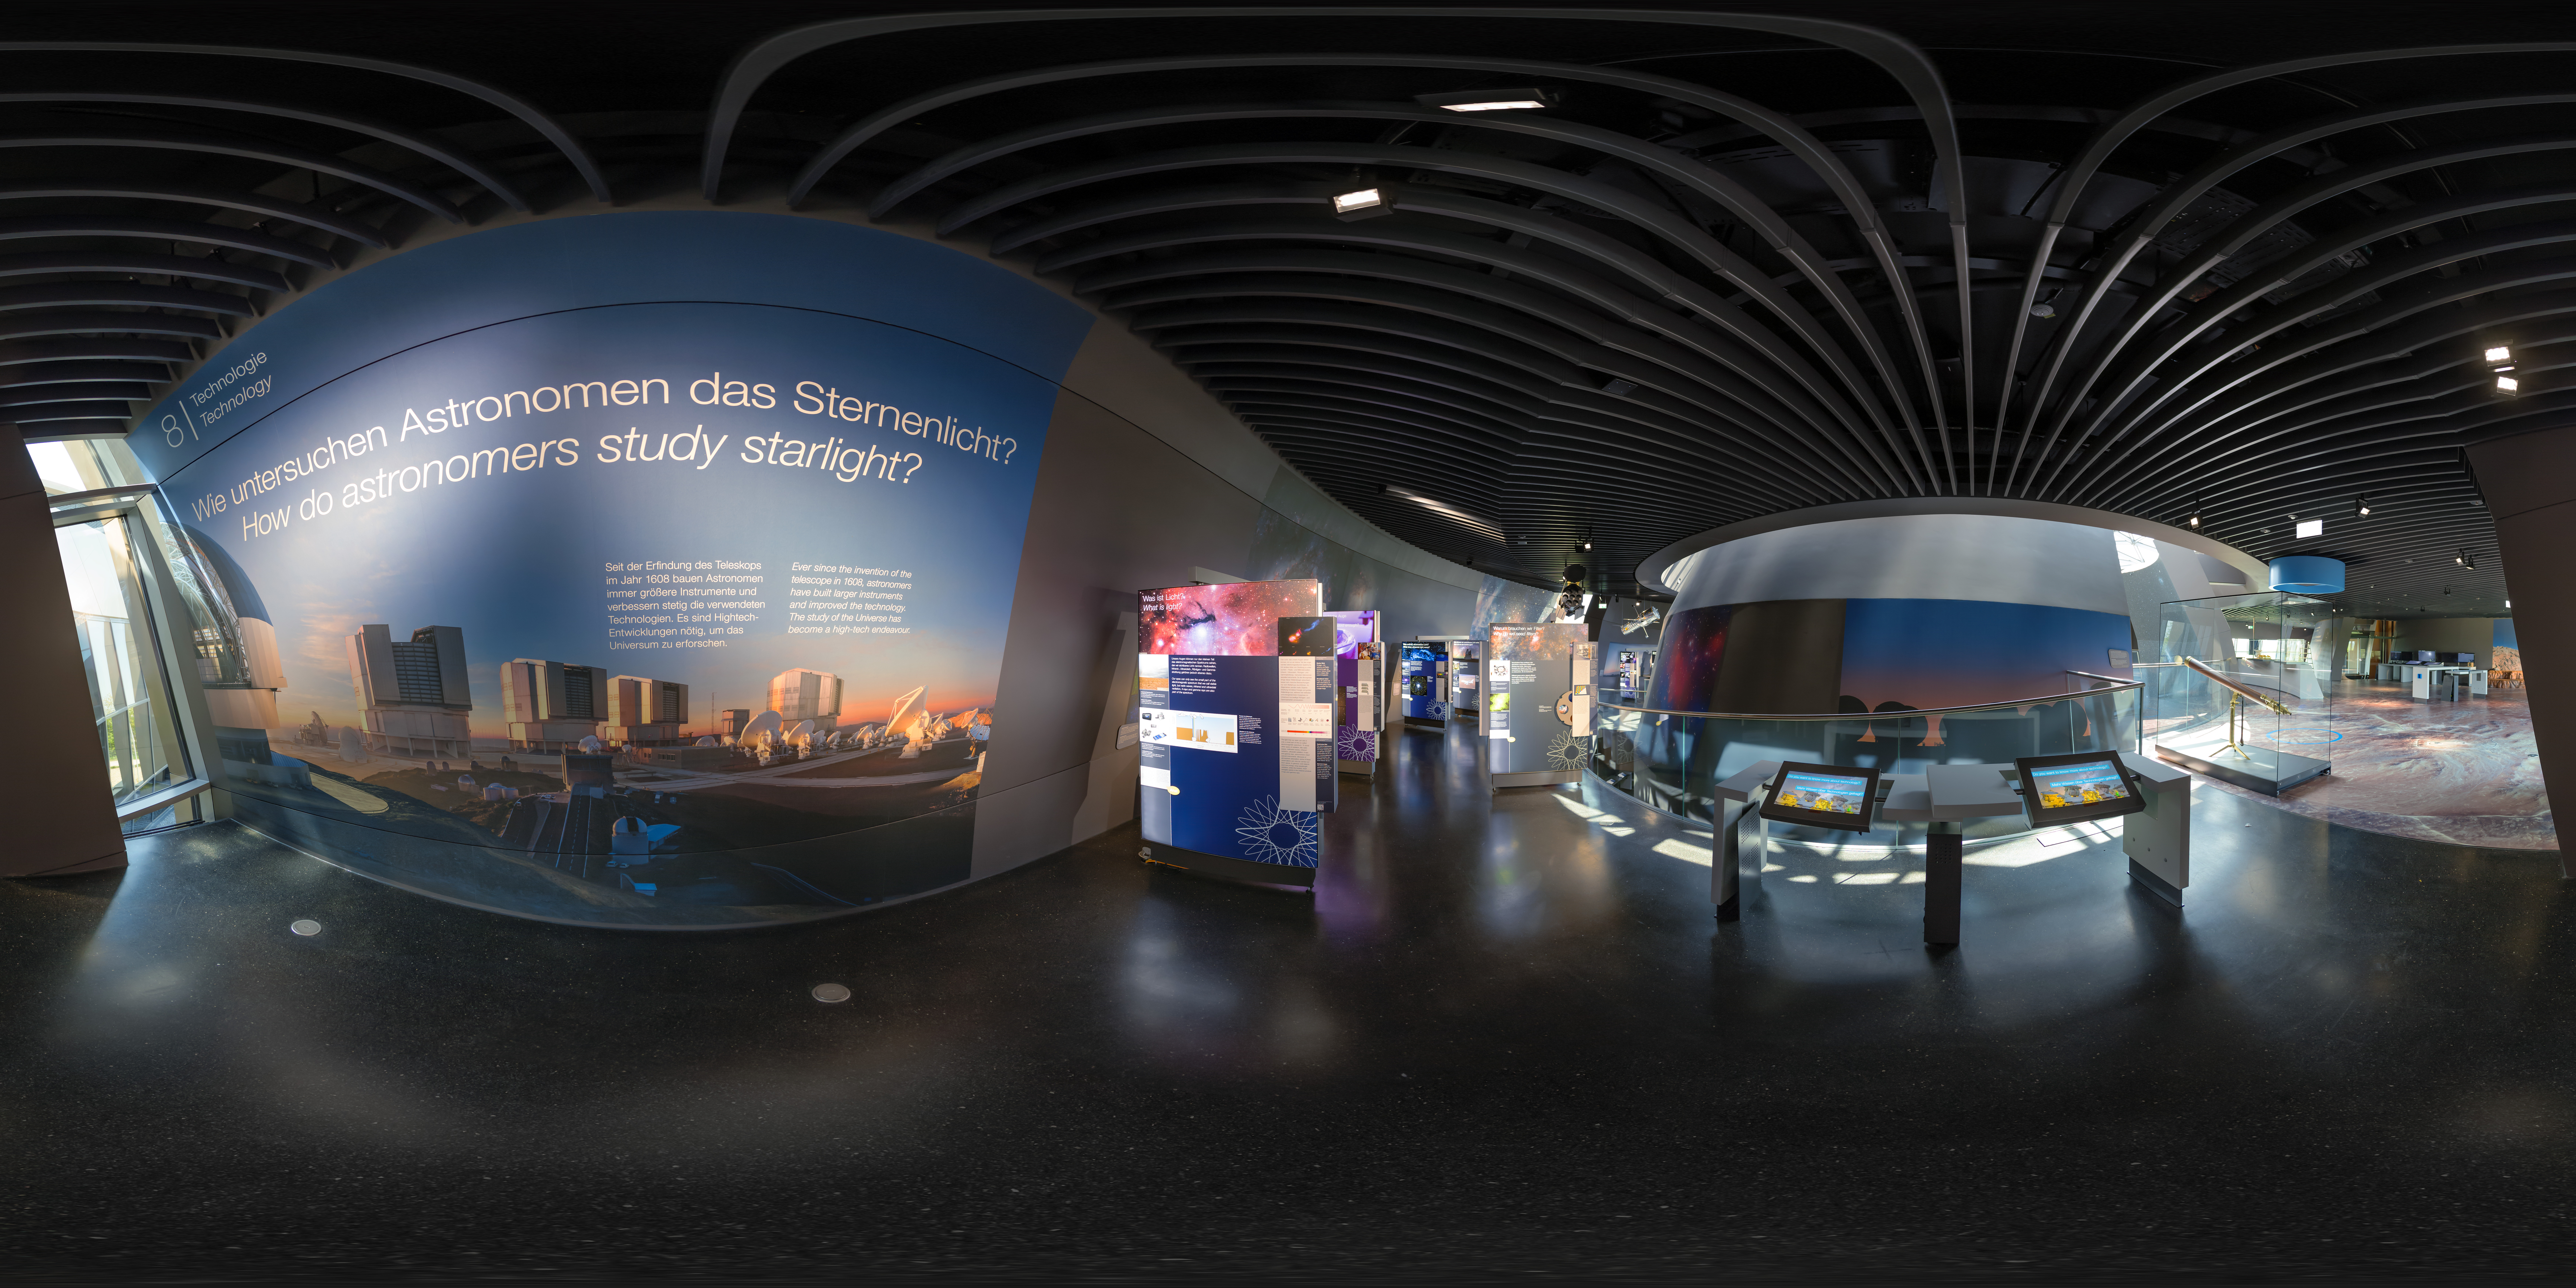

The Living Universe exhibition

This panoramic image of The Living Universe exhibition was taken shortly after its inauguration at the ESO Supernova Planetarium &Visitor Centre in April 2018. The exhibition covers the topic of life in the Universe in the broadest sense. It connects visitors with topics that can seem very distant and abstract by focusing on the human–Universe connection, general astronomy, life in the Universe, and how we observe the Universe using ESO facilities.

Credit: ESO/P. Horálek